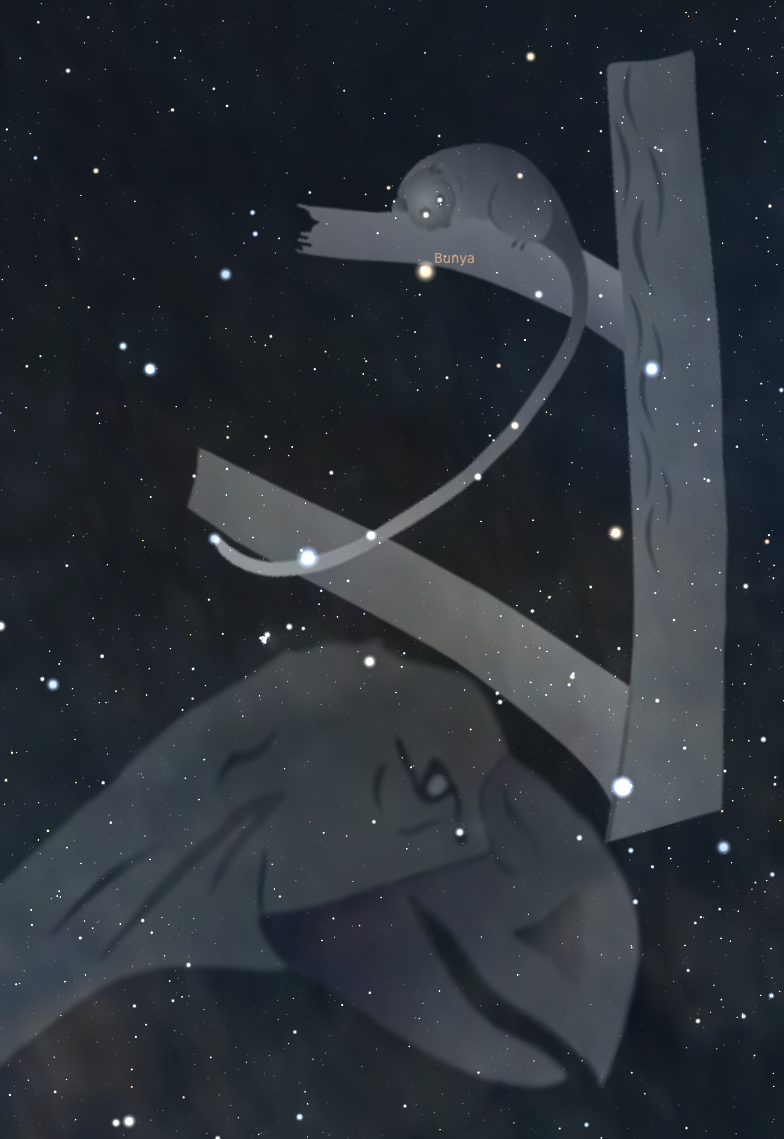

The Boorong interpretation of a constellation which includes Crux

The Boorong interpretation of a constellation which includes Crux. Bunya is a possum in a tree, hiding from the evil emu Tchingal.

Credit: John Morieson, Alex Cherney, stellarium.org